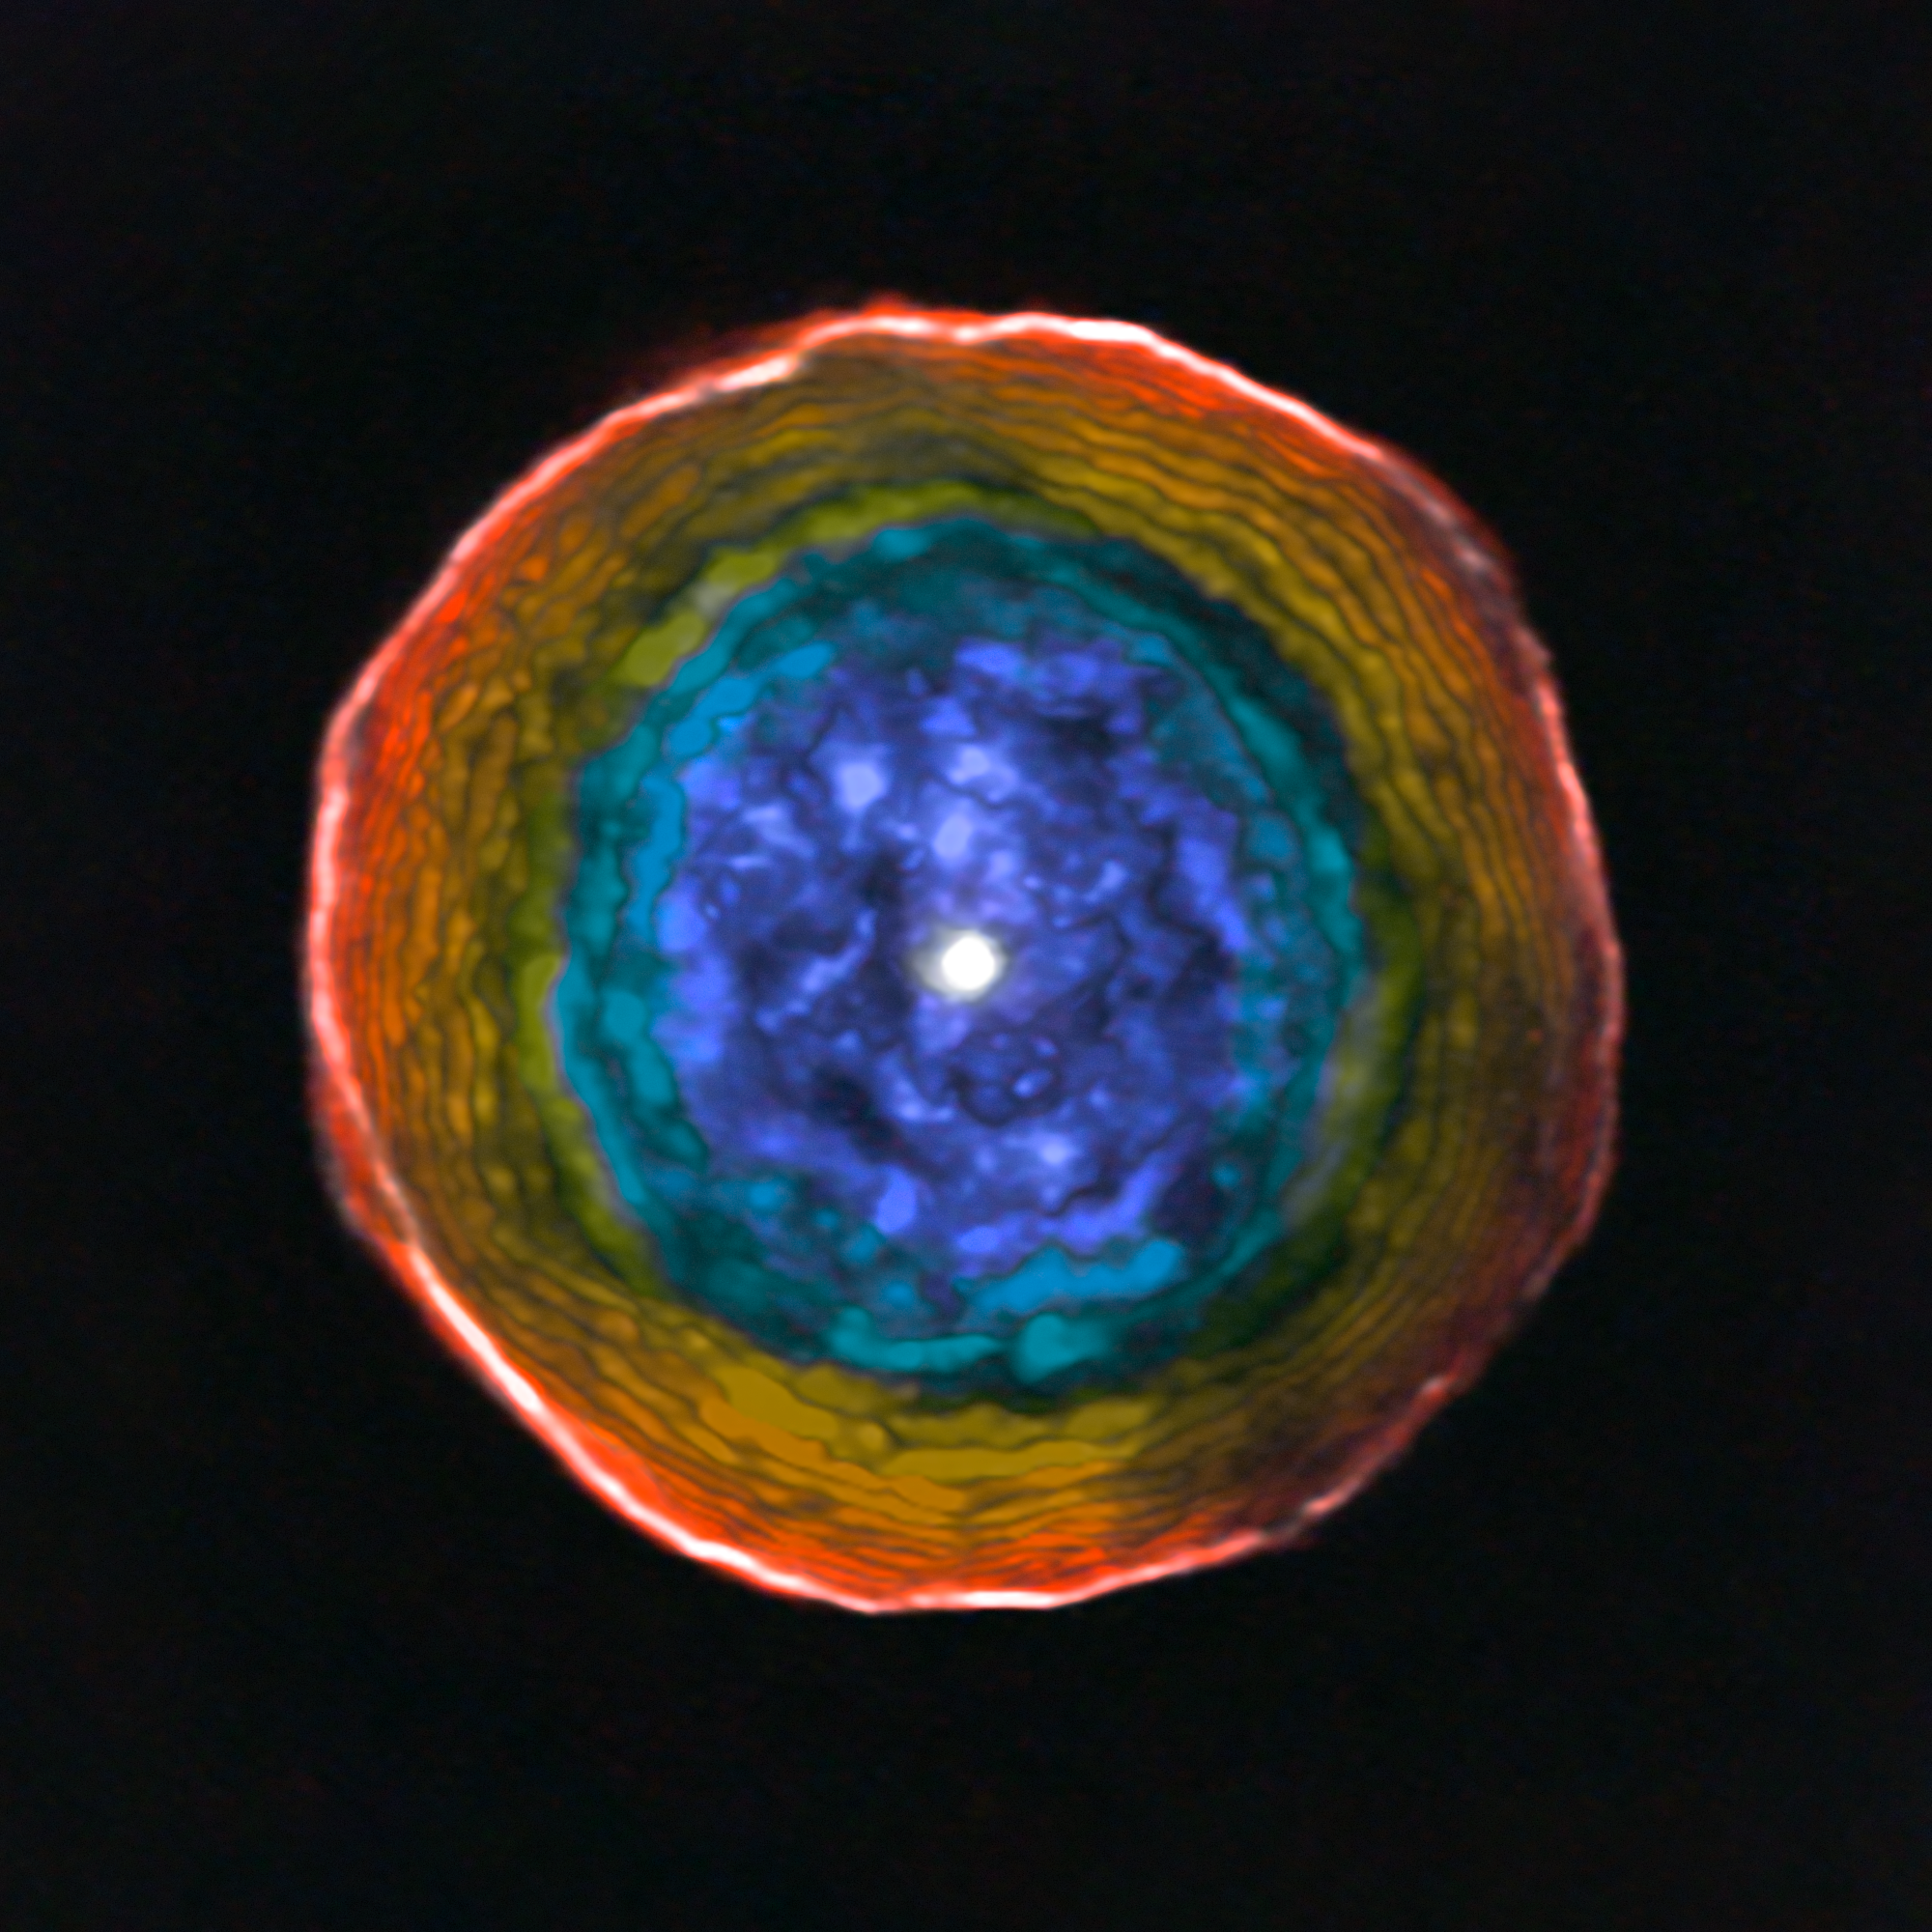

ALMA view of the motions of material in the shell around U Antliae

This image was created from ALMA data on the unusual red carbon star U Antliae and its surrounding shell of material. The colours show the motion of the glowing material in the shell along the line of sight to the Earth. Blue material lies between us and the central star, and is moving towards us. Red material around the edge is moving away from the star, but not towards the Earth.

For clarity this view does not include the material on the far side of the star, which is receding from us in a symmetrical manner.

Credit: ALMA (ESO/NAOJ/NRAO), F. Kerschbaum